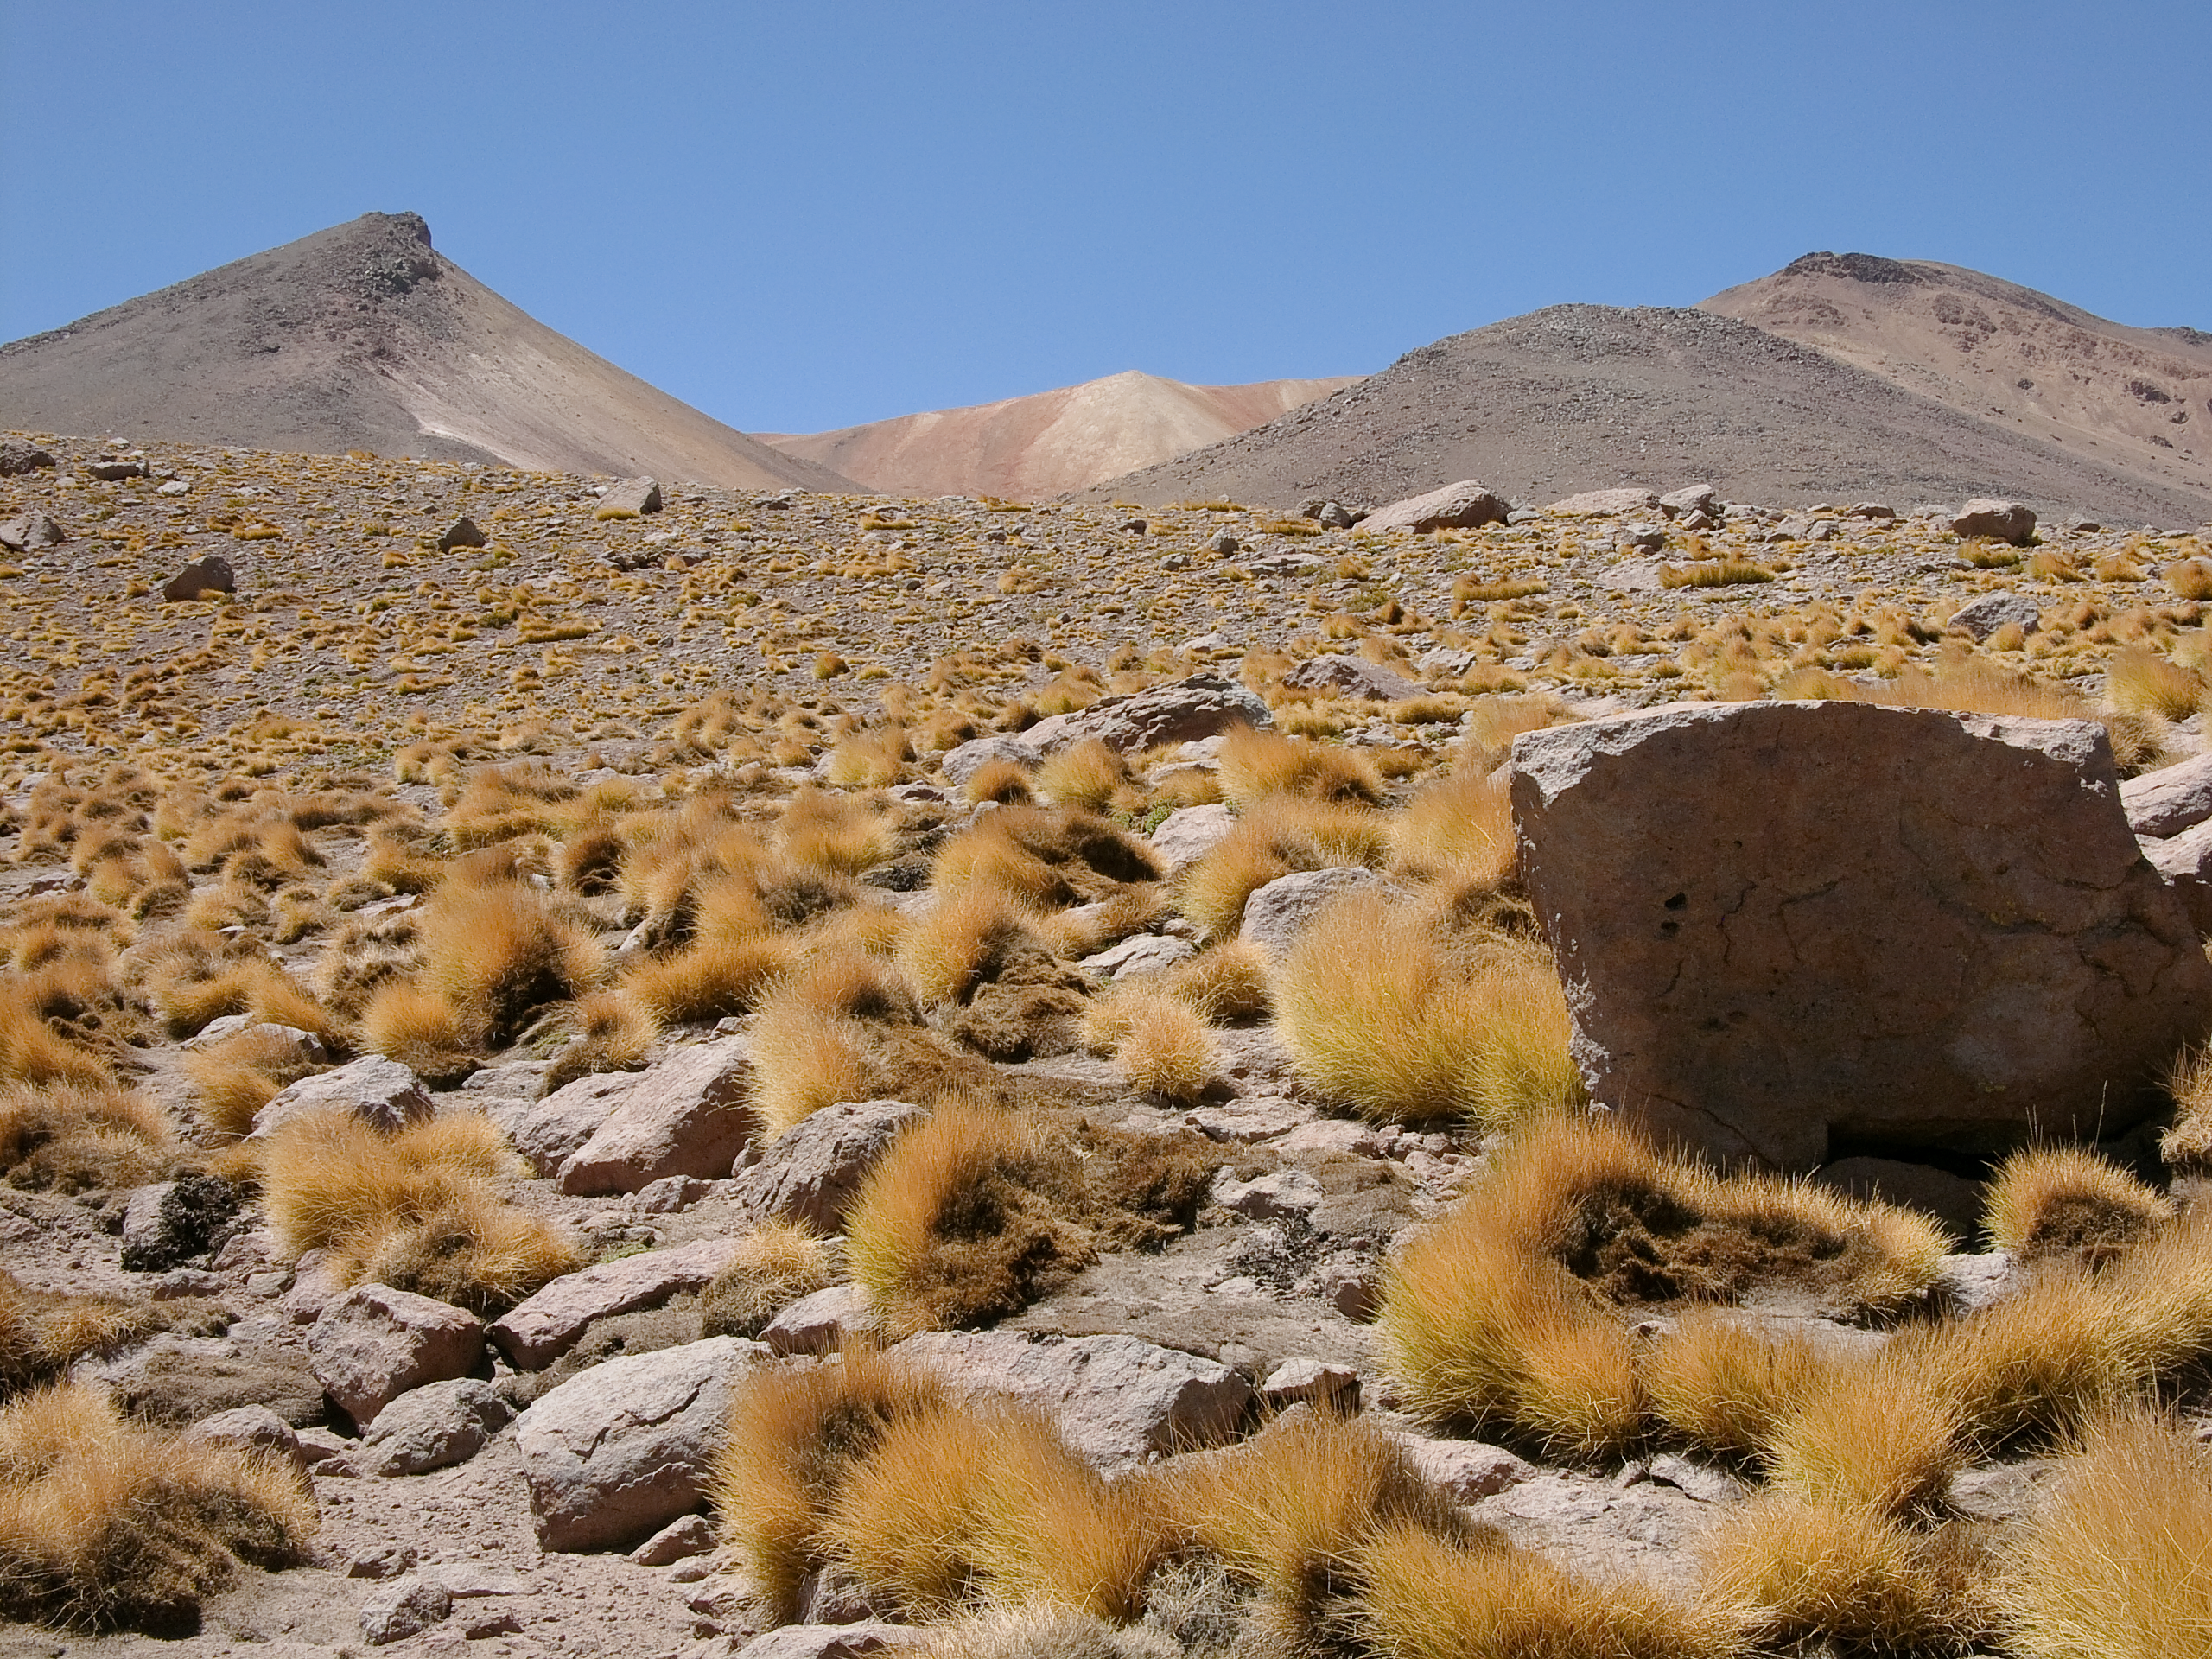

High altitude plants

The natural environment around the ALMA site: Festuca chrysophylla forms large populations giving a golden aspect to the landscape at altitudes where most bushes, except Parastrephia, have disappeared. This picture was obtained in August 2004.

Credit: ESO